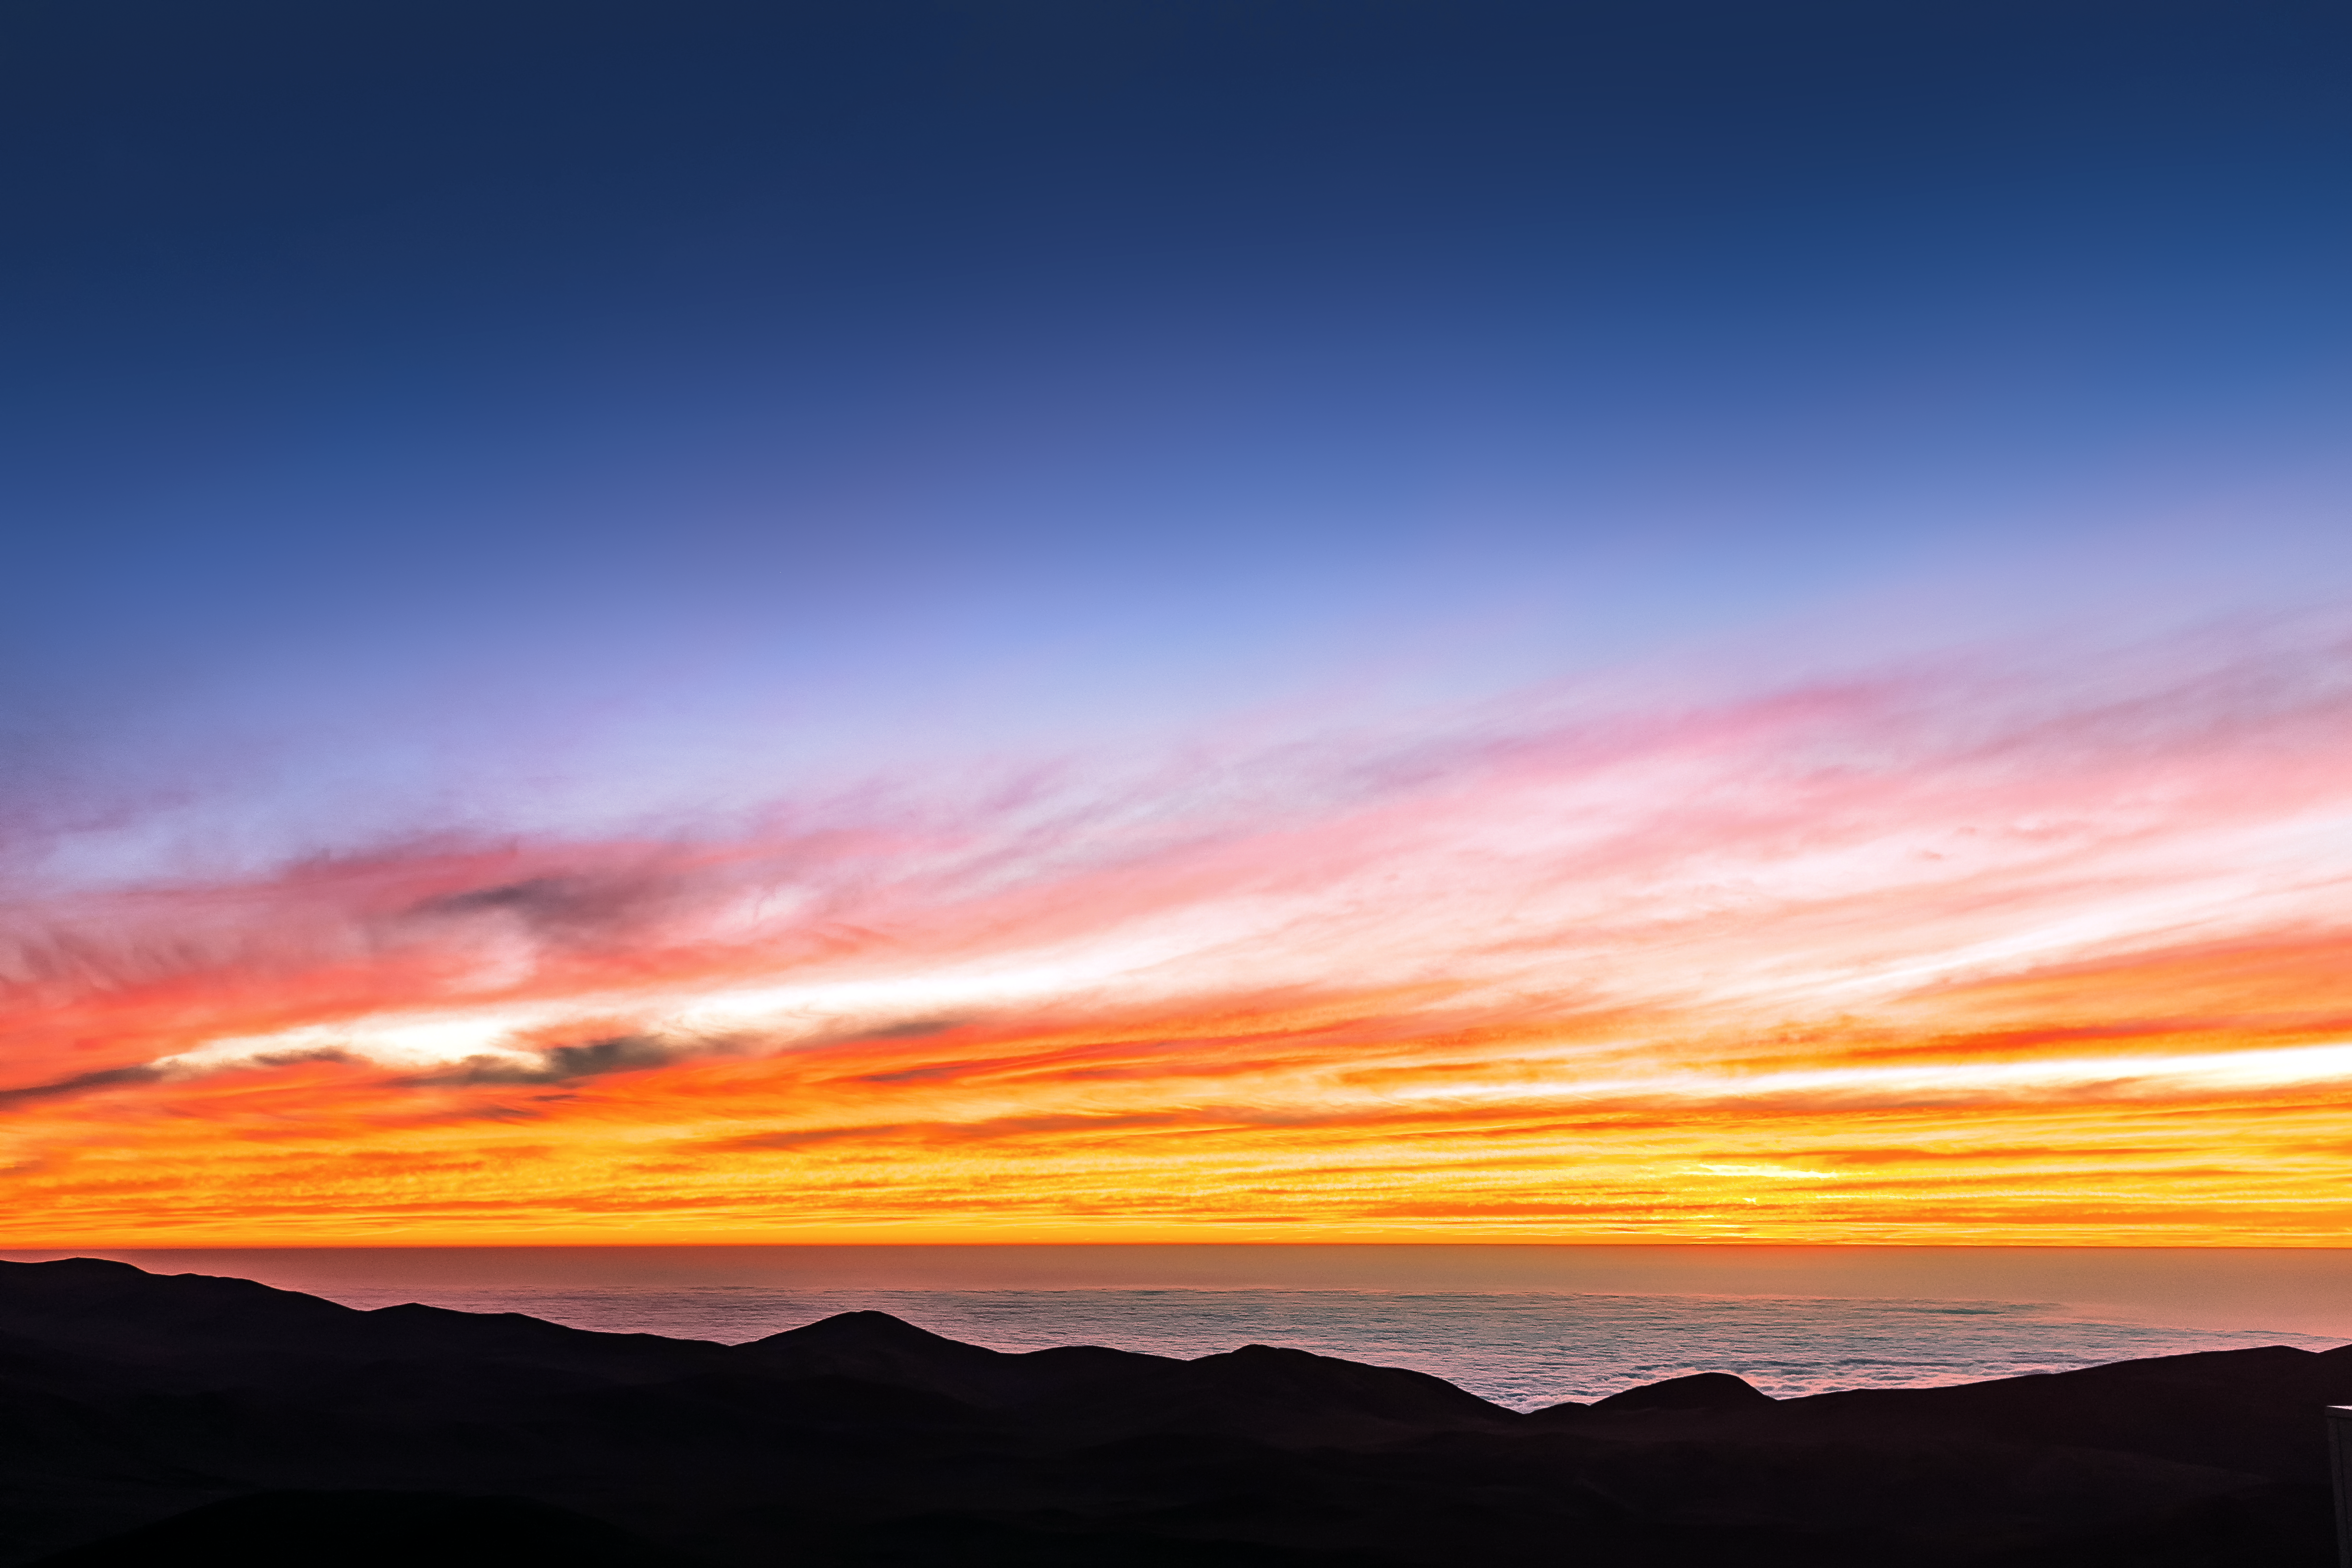

Sunset over the Pacific

Looking out over the Pacific Ocean, the craggy silhouette of the desert marks the boundary between land and sea, and a warm orange sunset, between day and night.

Credit: M. Roselund/ESO